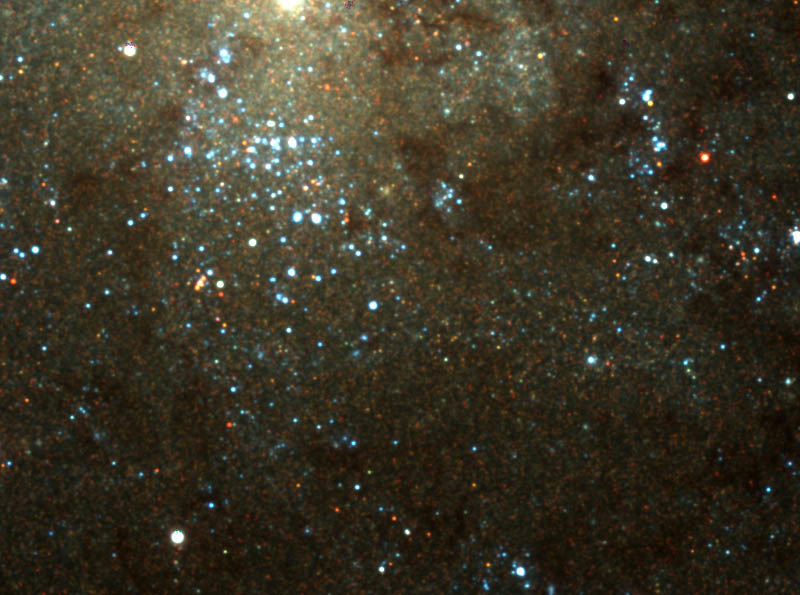

NIRI image superimposed

The same image with the NIRI image superimposed over the region it imaged. Note that the dust is invisible in the NIRI image and many of the blue stars shown in the WIYN image are much dimmer in the infrared.

Credit: International Gemini Observatory/NOIRLab/NSF/AURA/WIYN Observatory/Dr. L. Macri